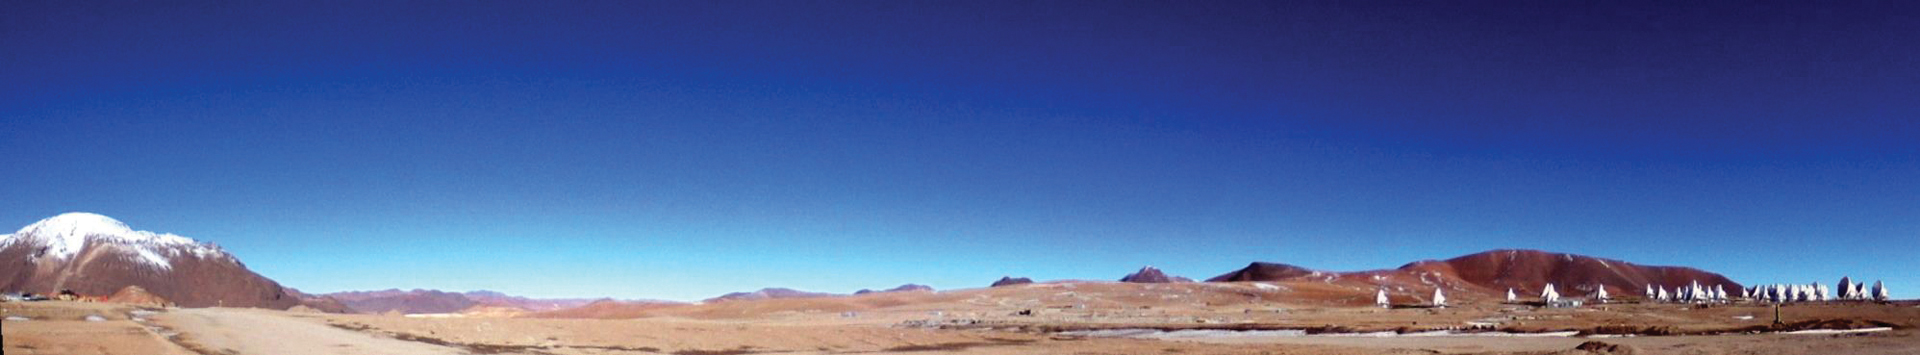

Wide shot of ALMA’s clear blue skies

As the driest place on Earth, one can expect a lot of clear days on top of the Chajnantor plateau. Whenever there is precipitation, it doesn’t stay around long due to the high altitude and quick evaporation.

Credit: Asayama, NAOJ